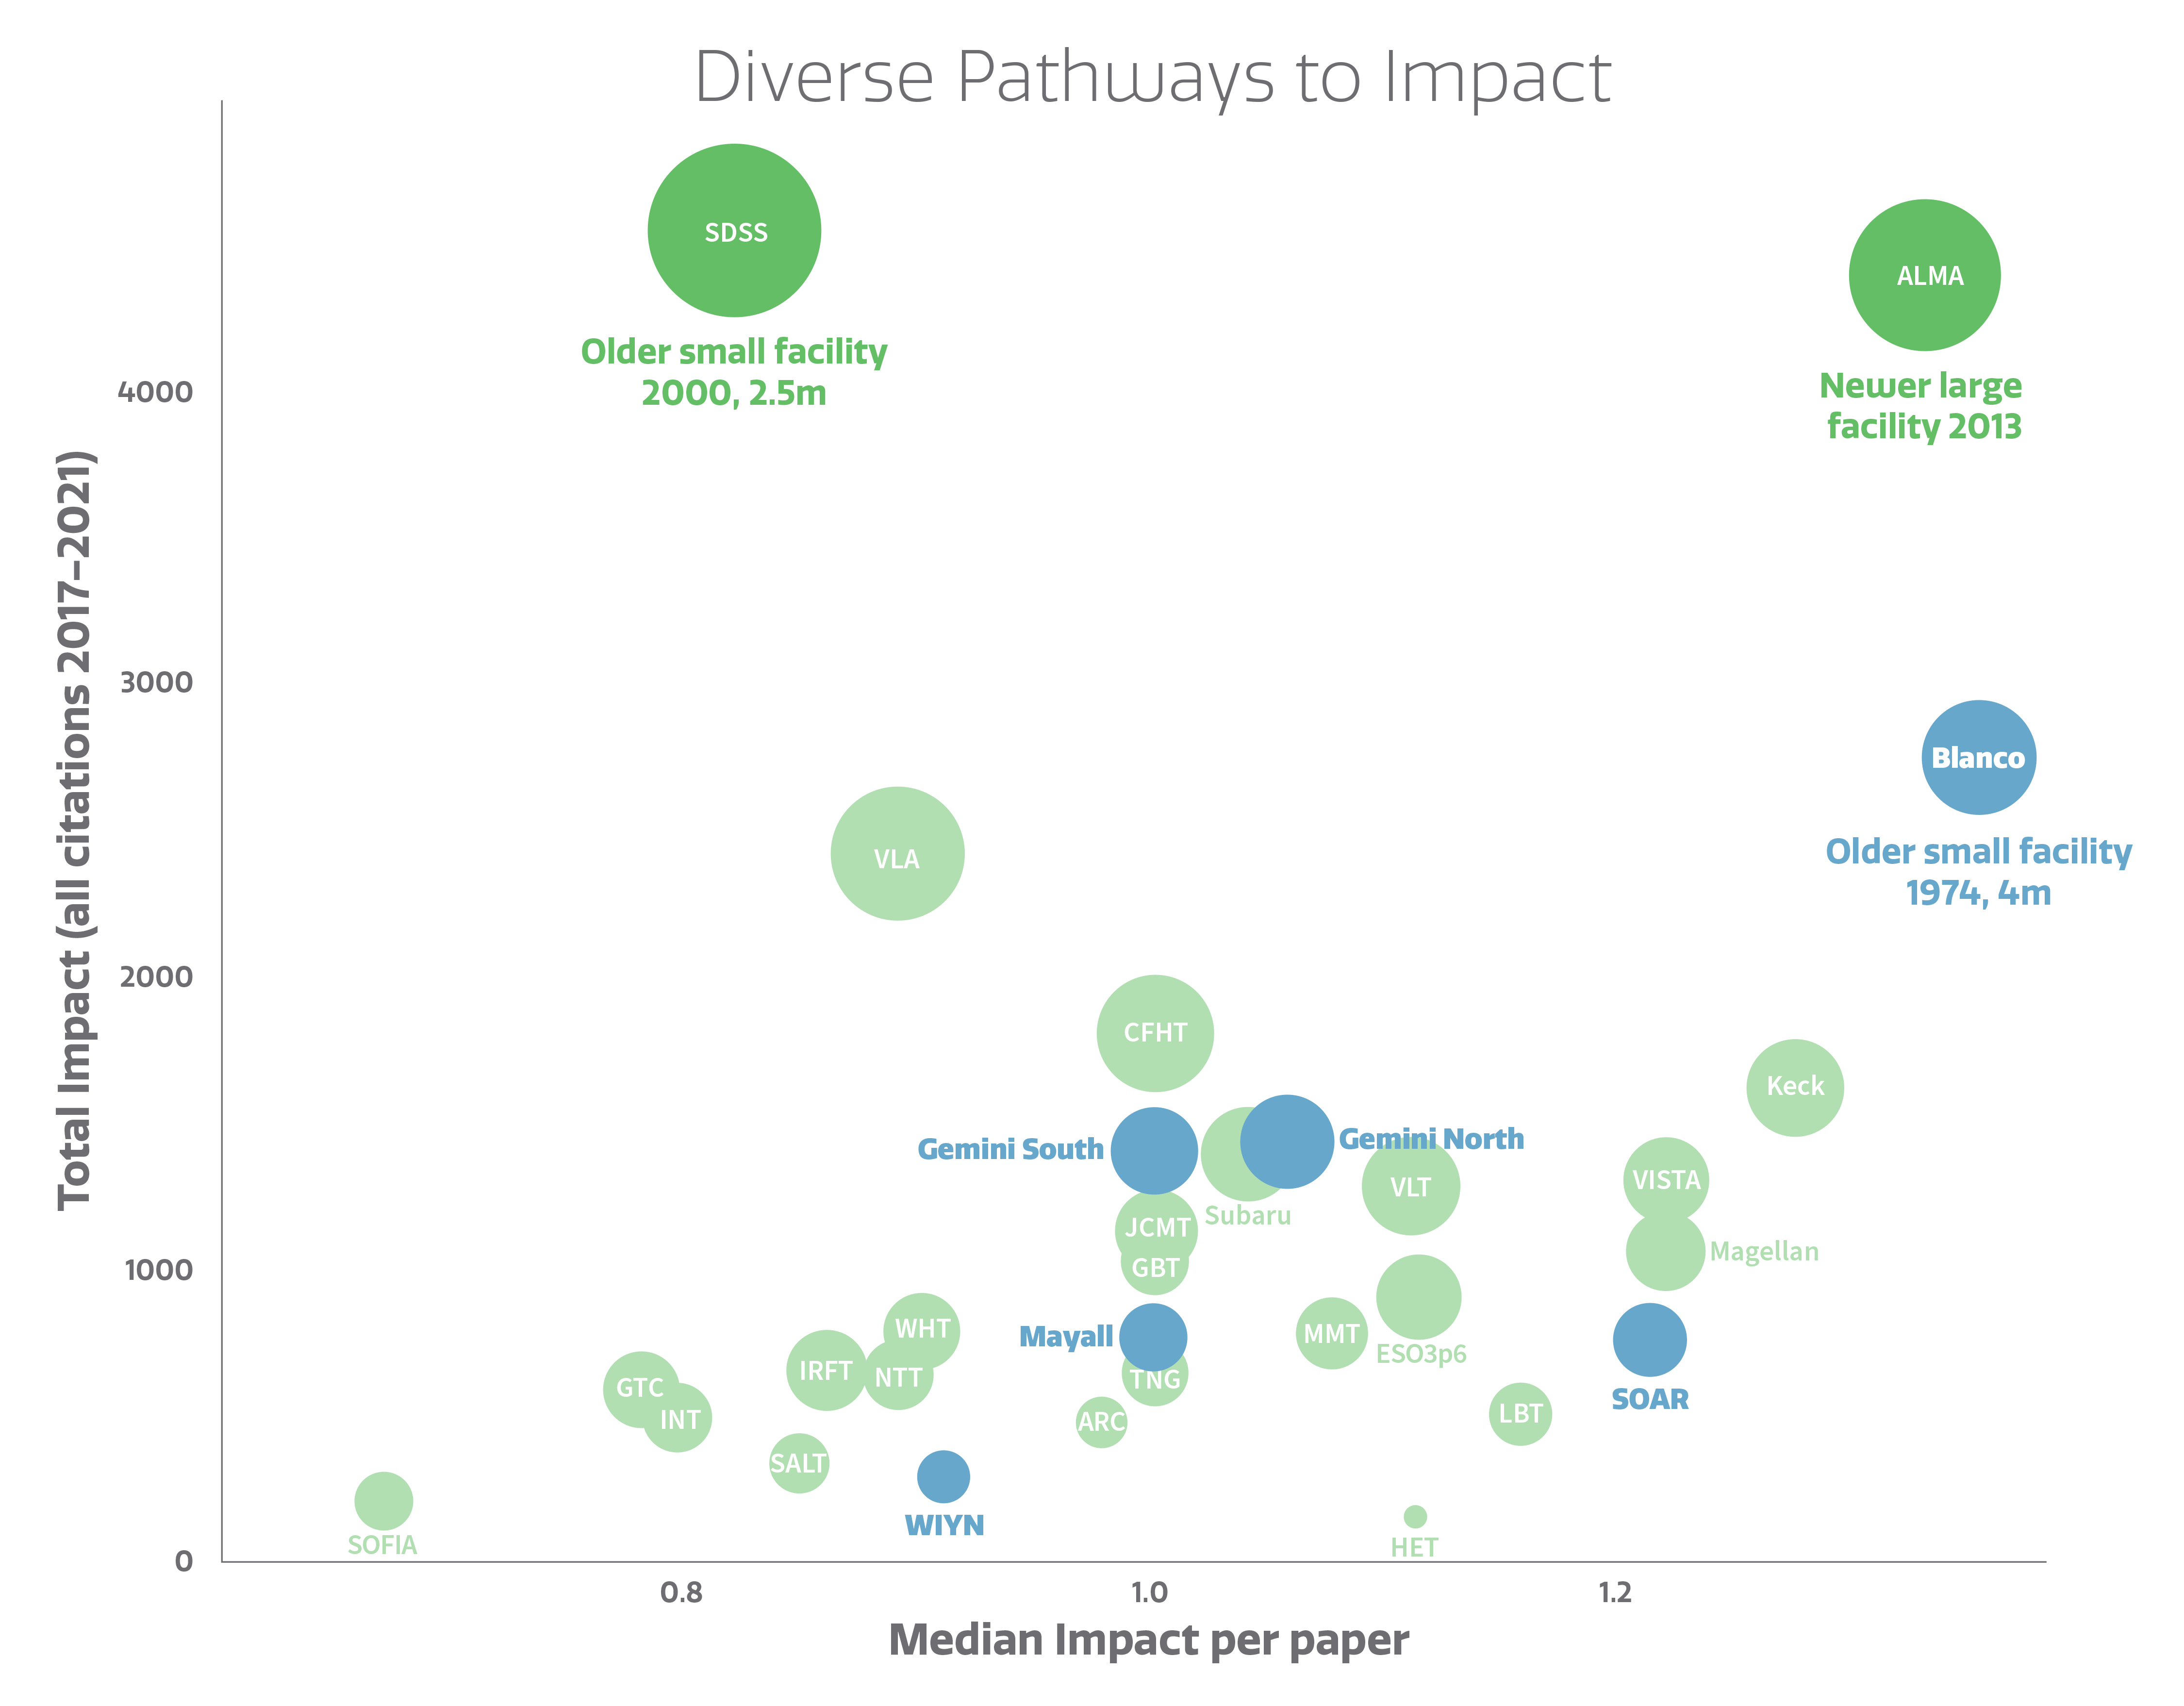

The Scientific Impact of Ground-Based Facilities

The Scientific Impact of Ground-Based Facilities.
Part of the Foundational Diagrams collection.

Credit: NOIRLab/NSF/AURA